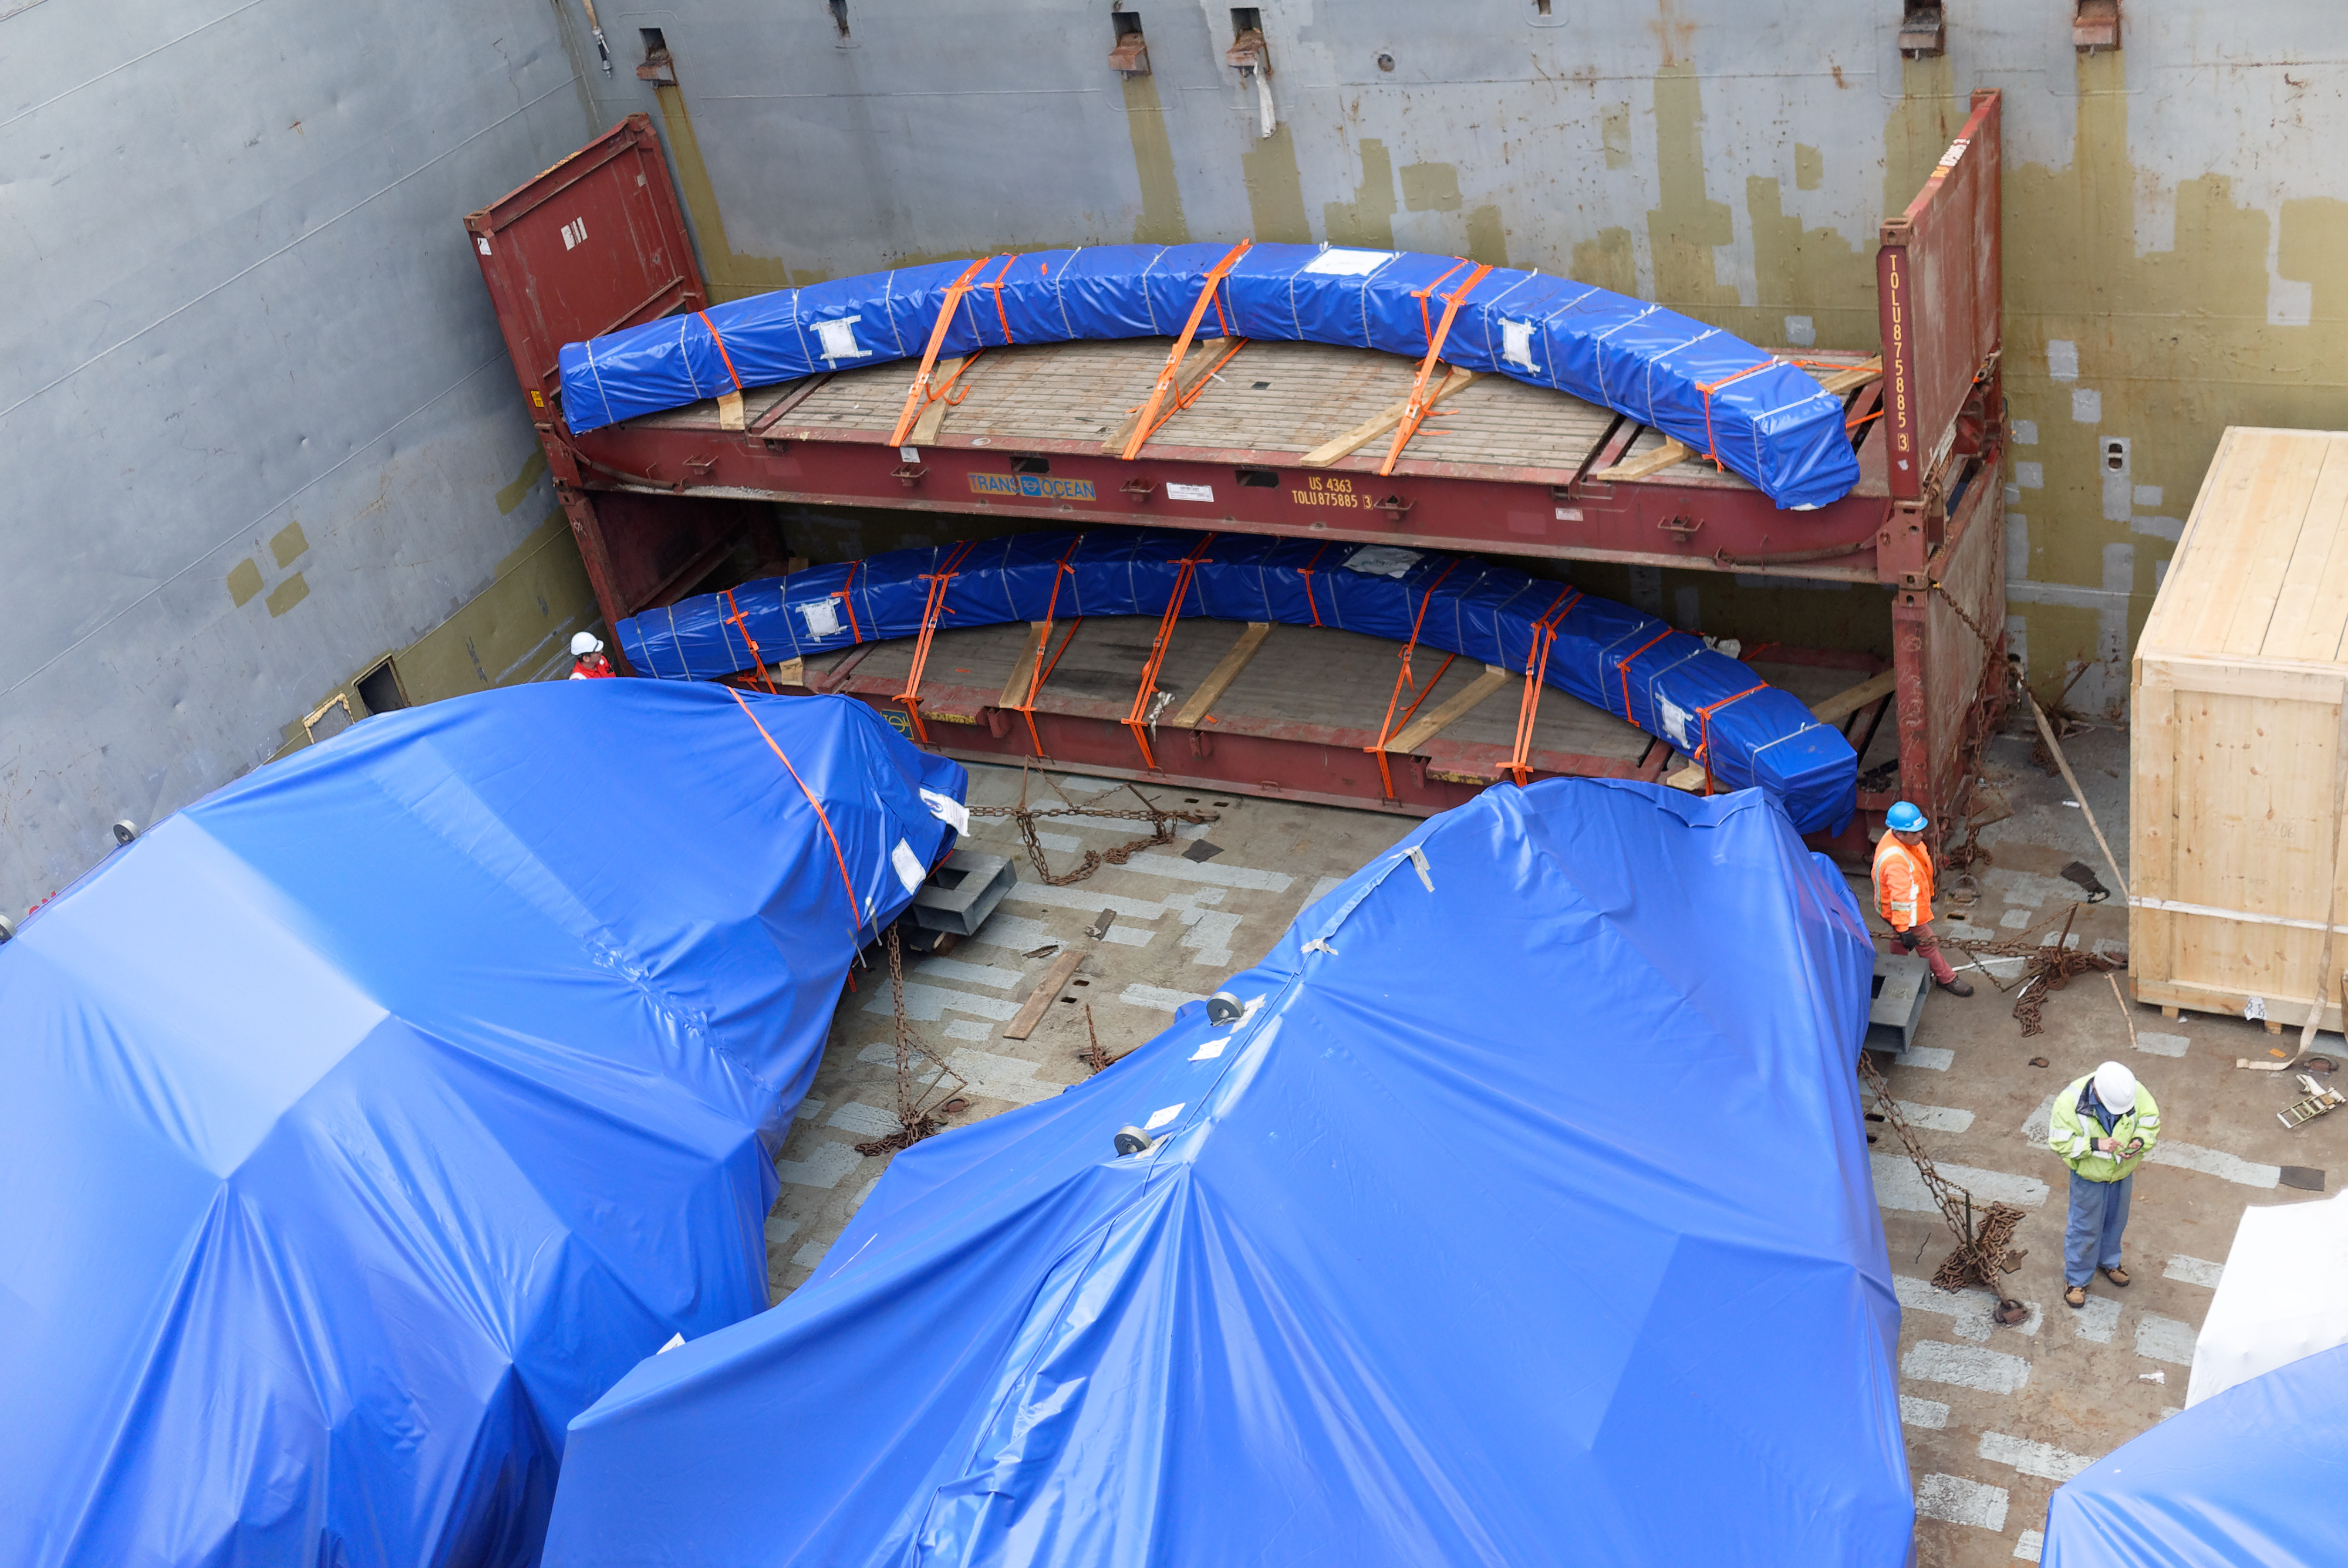

TMA Arrives in Coquimbo

On September 7, 2019, the ship carrying the LSST Telescope Mount Assembly (TMA) arrived in Coquimbo. The TMA was manufactured in Spain, and was disassembled into smaller pieces for shipping. Each piece was marine-wrapped to protect it during transport. Now the pieces will be loaded onboard a fleet of transport vehicles which will carry them to the LSST summit facility on Cerro Pachón.

Credit: Rubin Observatory/NSF/AURA